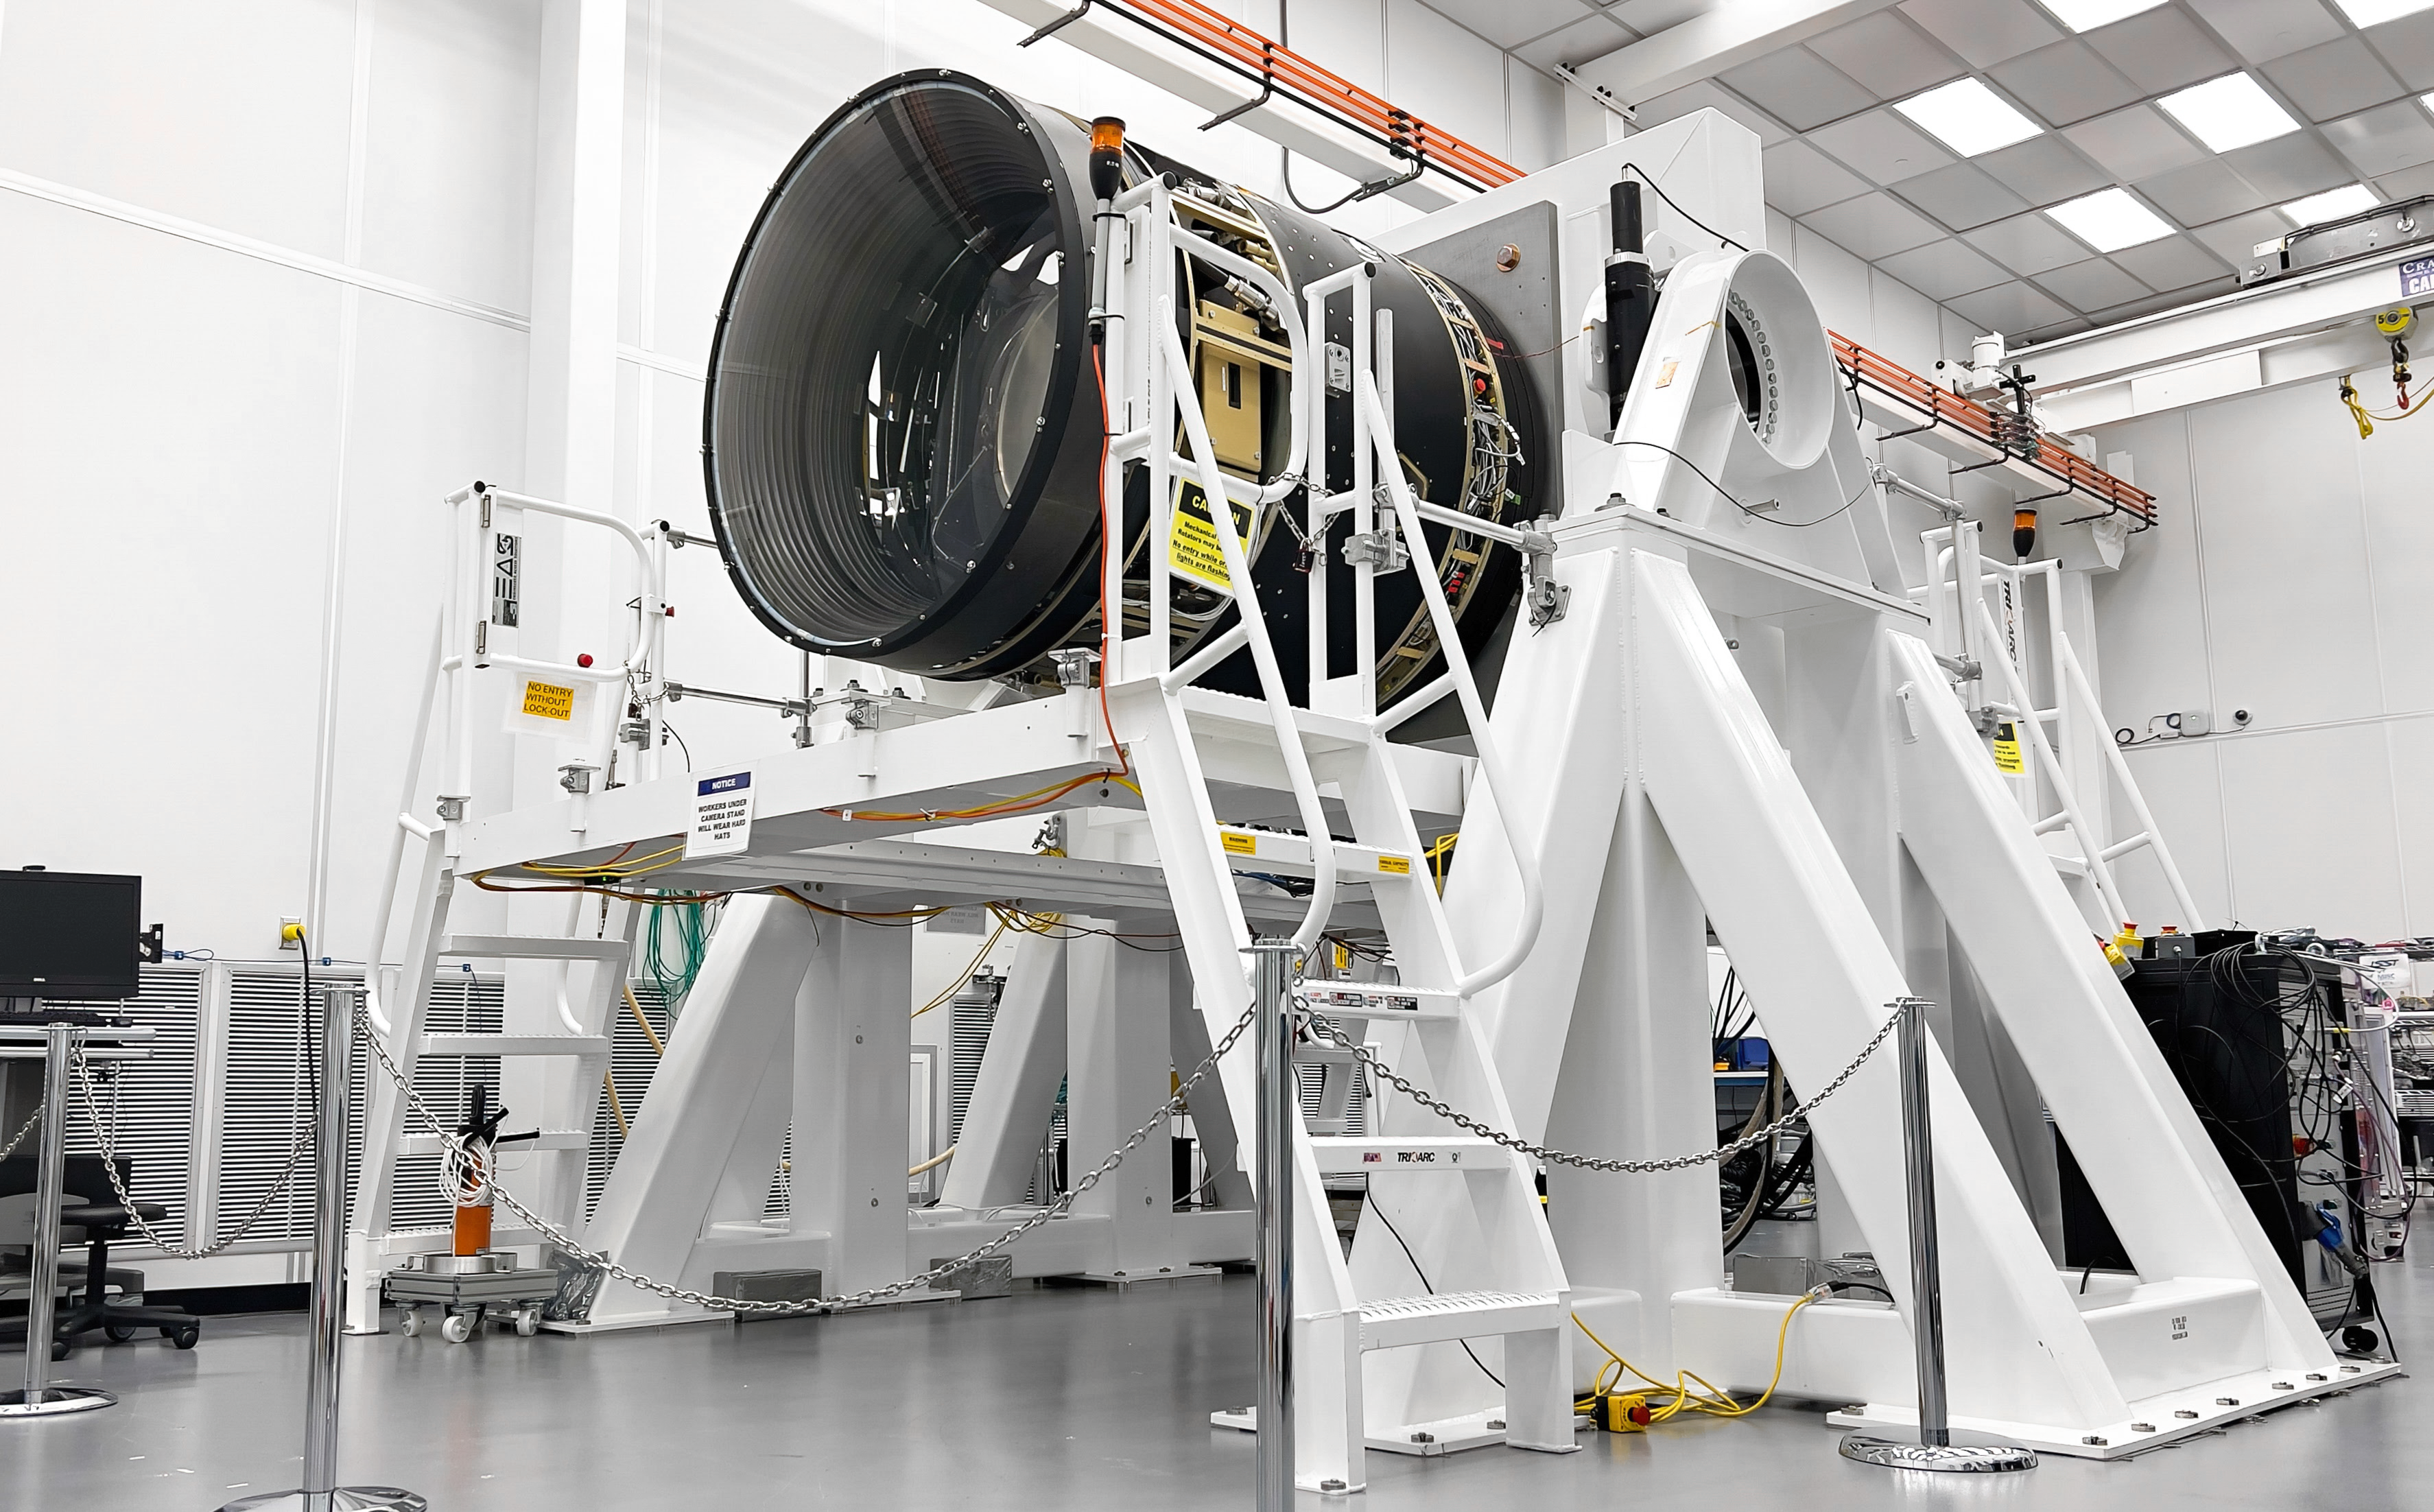

LSST Lens Cap Off

Researchers at SLAC National Accelerator Laboratory are nearly done with the LSST Camera, the world's largest digital camera ever built for astronomy. Roughly the size of a small car and weighing in at three tons, the camera features a five-foot wide front lens and a 3,200 megapixel sensor that will be cooled to -100°C to reduce noise. Once complete and in place atop the Vera C. Rubin Observatory's Simonyi Survey Telescope in Chile, the camera will survey the southern night sky for a decade, creating a trove of data that scientists will pore over to better understand some of the universe's biggest mysteries, including the nature of dark energy and dark matter.

Credit: Jacqueline Ramseyer Orrell/SLAC National Accelerator Laboratory